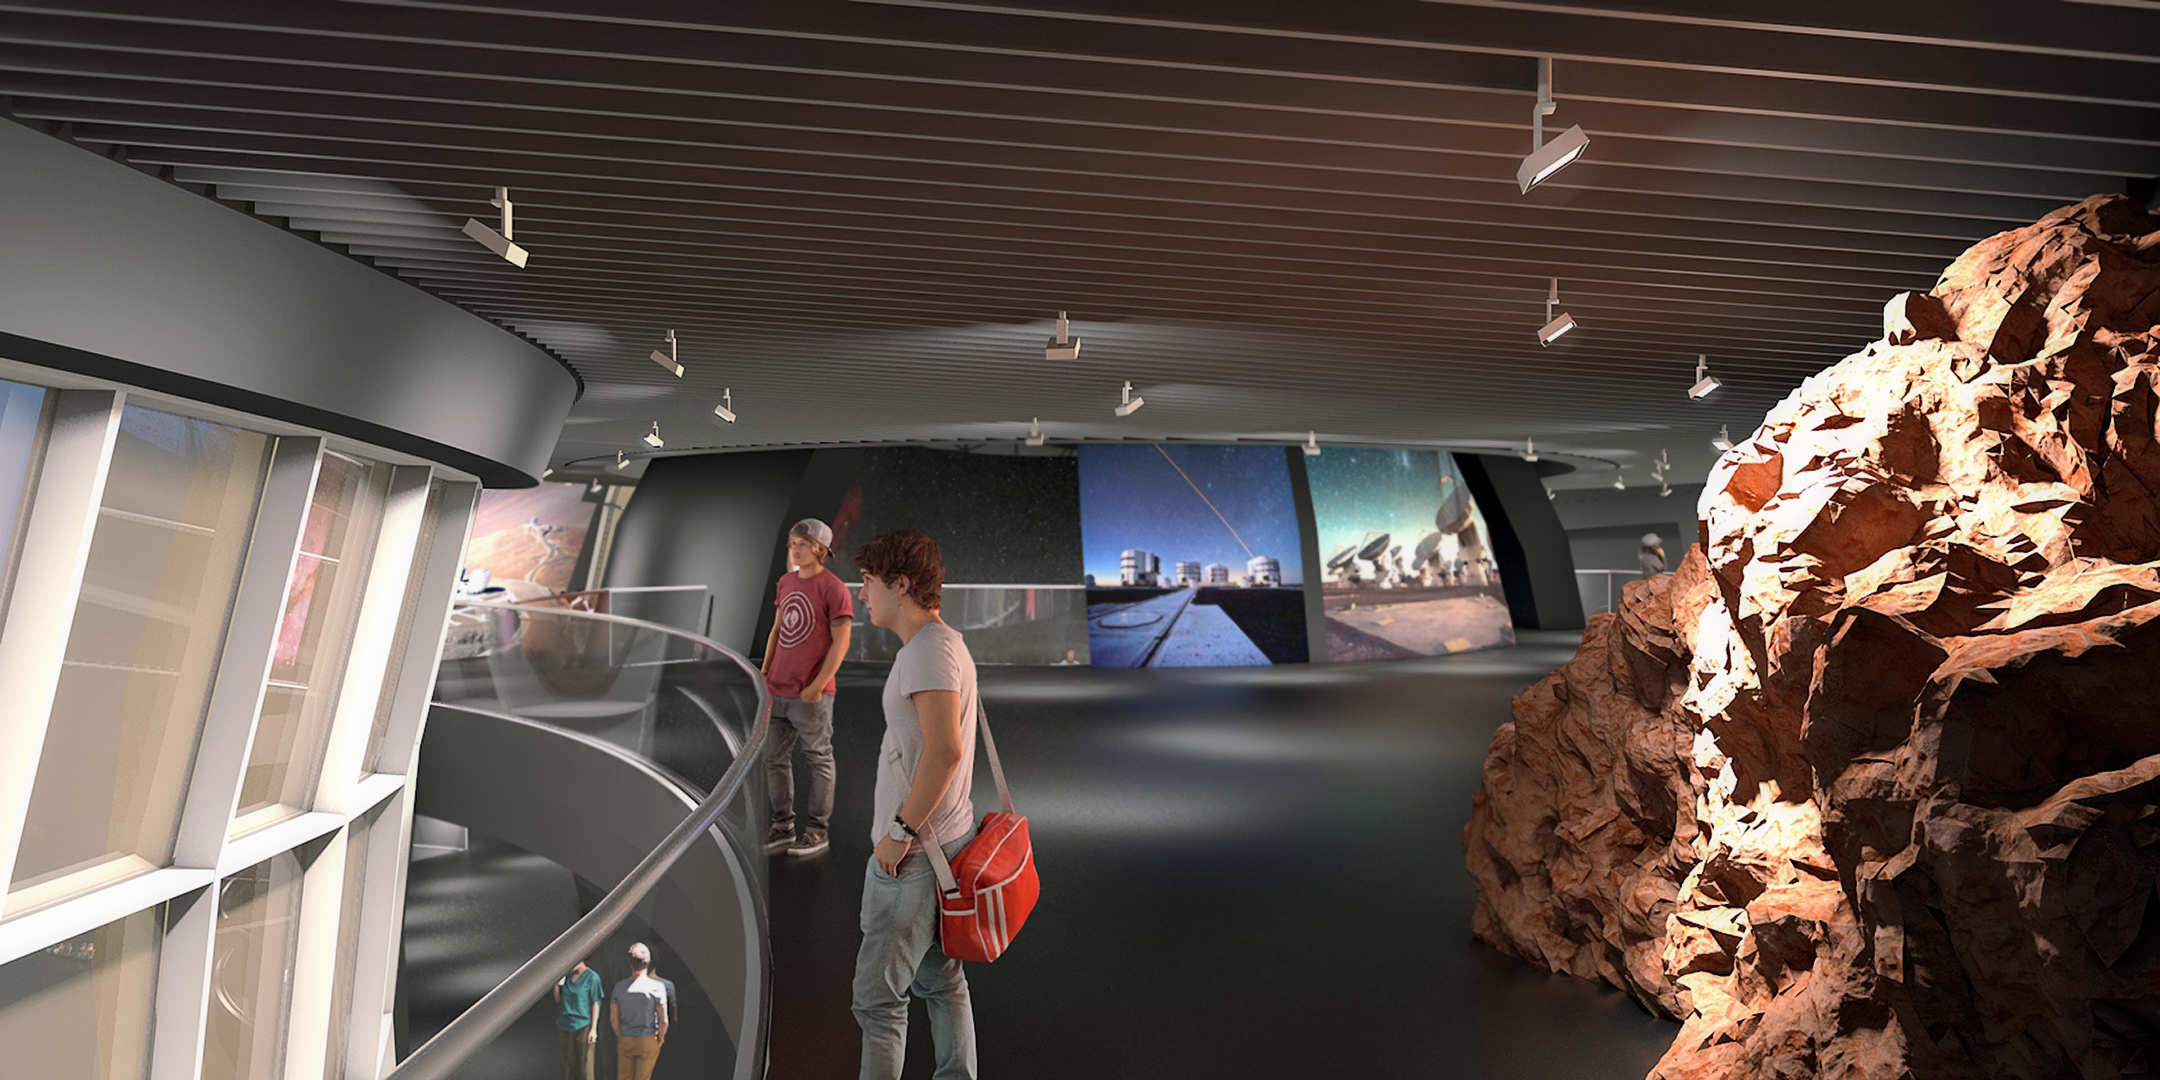

Illustration of inside ESO Supernova

ESO Supernova Planetarium & Visitor Centre will engage visitors as participants and content creators to bring ESO's front-line observing facilities in the southern hemisphere closer to Europeans. This illustration shows the interior of part of the ESO Supernova site, set to open in 2018.

Credit: Architekten Bernhardt + Partner